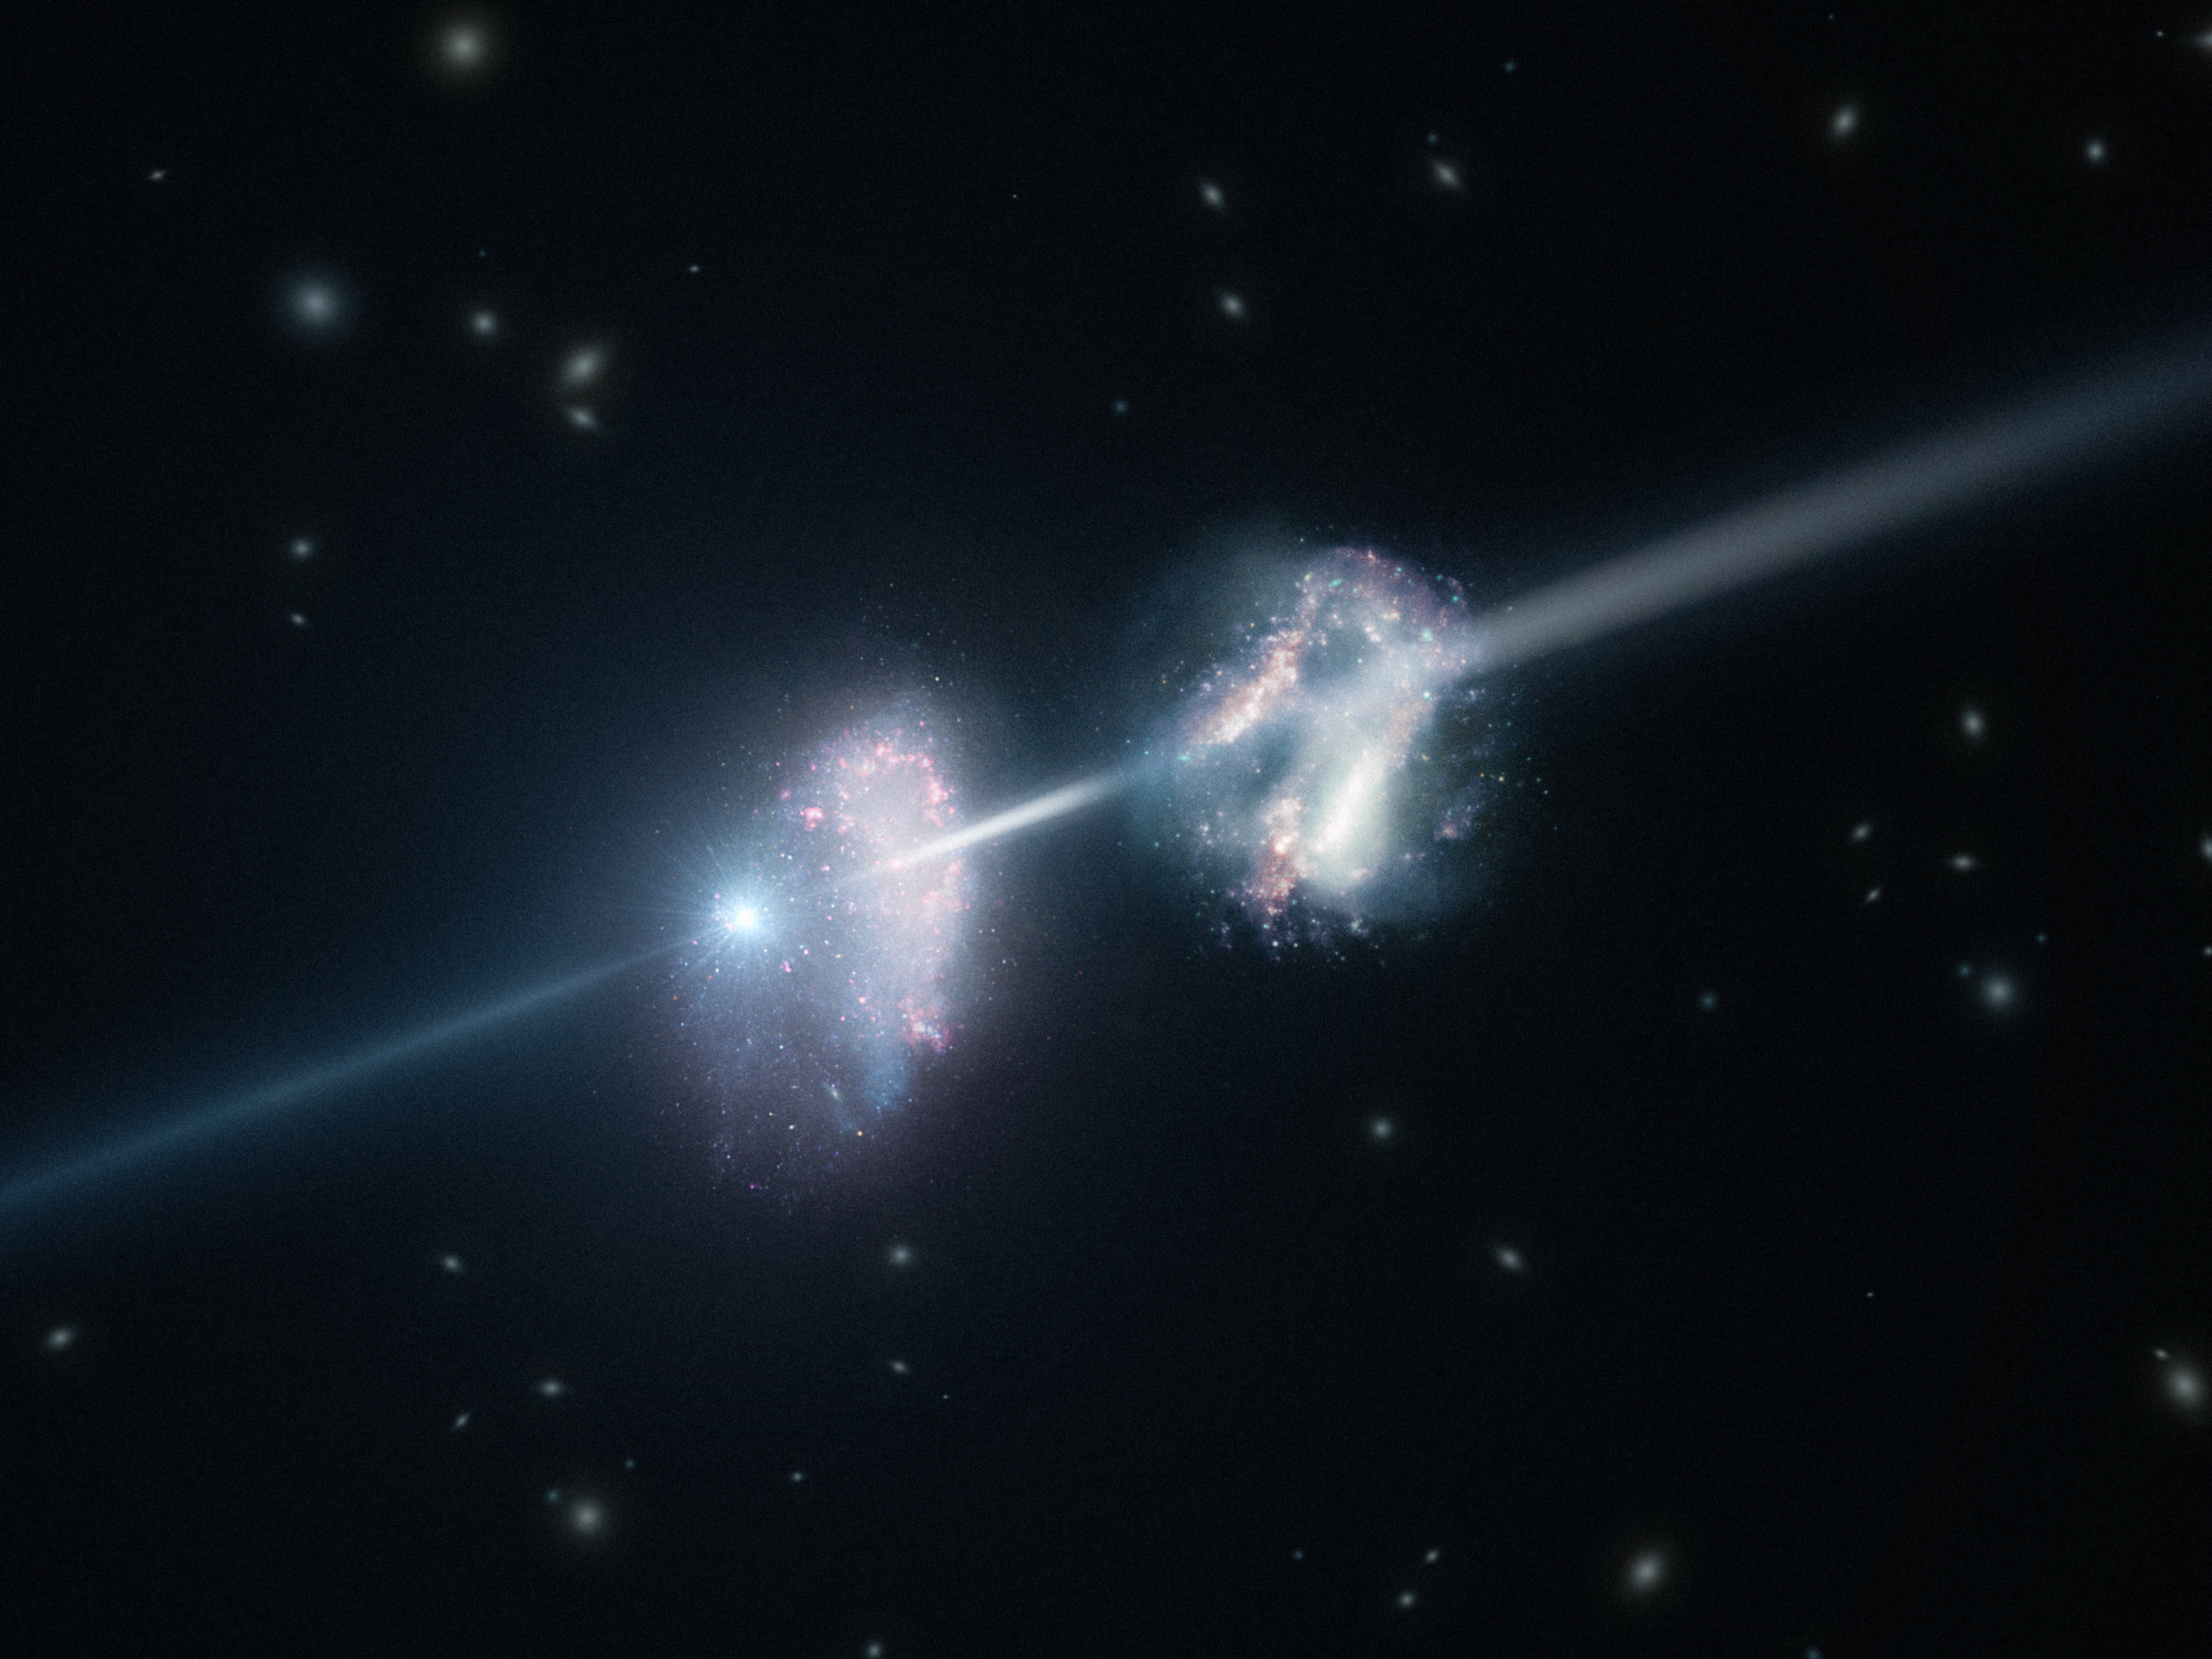

Artist’s impression of a gamma-ray burst shining through two young galaxies in the early Universe

This artist’s impression shows two galaxies in the early Universe. The brilliant explosion on the left is a gamma-ray burst. The light from the burst travels through both galaxies on its way to Earth (outside the frame to the right). Analysis of observations of the light from this gamma-ray burst made using ESO’s Very Large Telescope have shown that these two galaxies are remarkably rich in heavier chemical elements.

Credit: ESO/L. Calçada